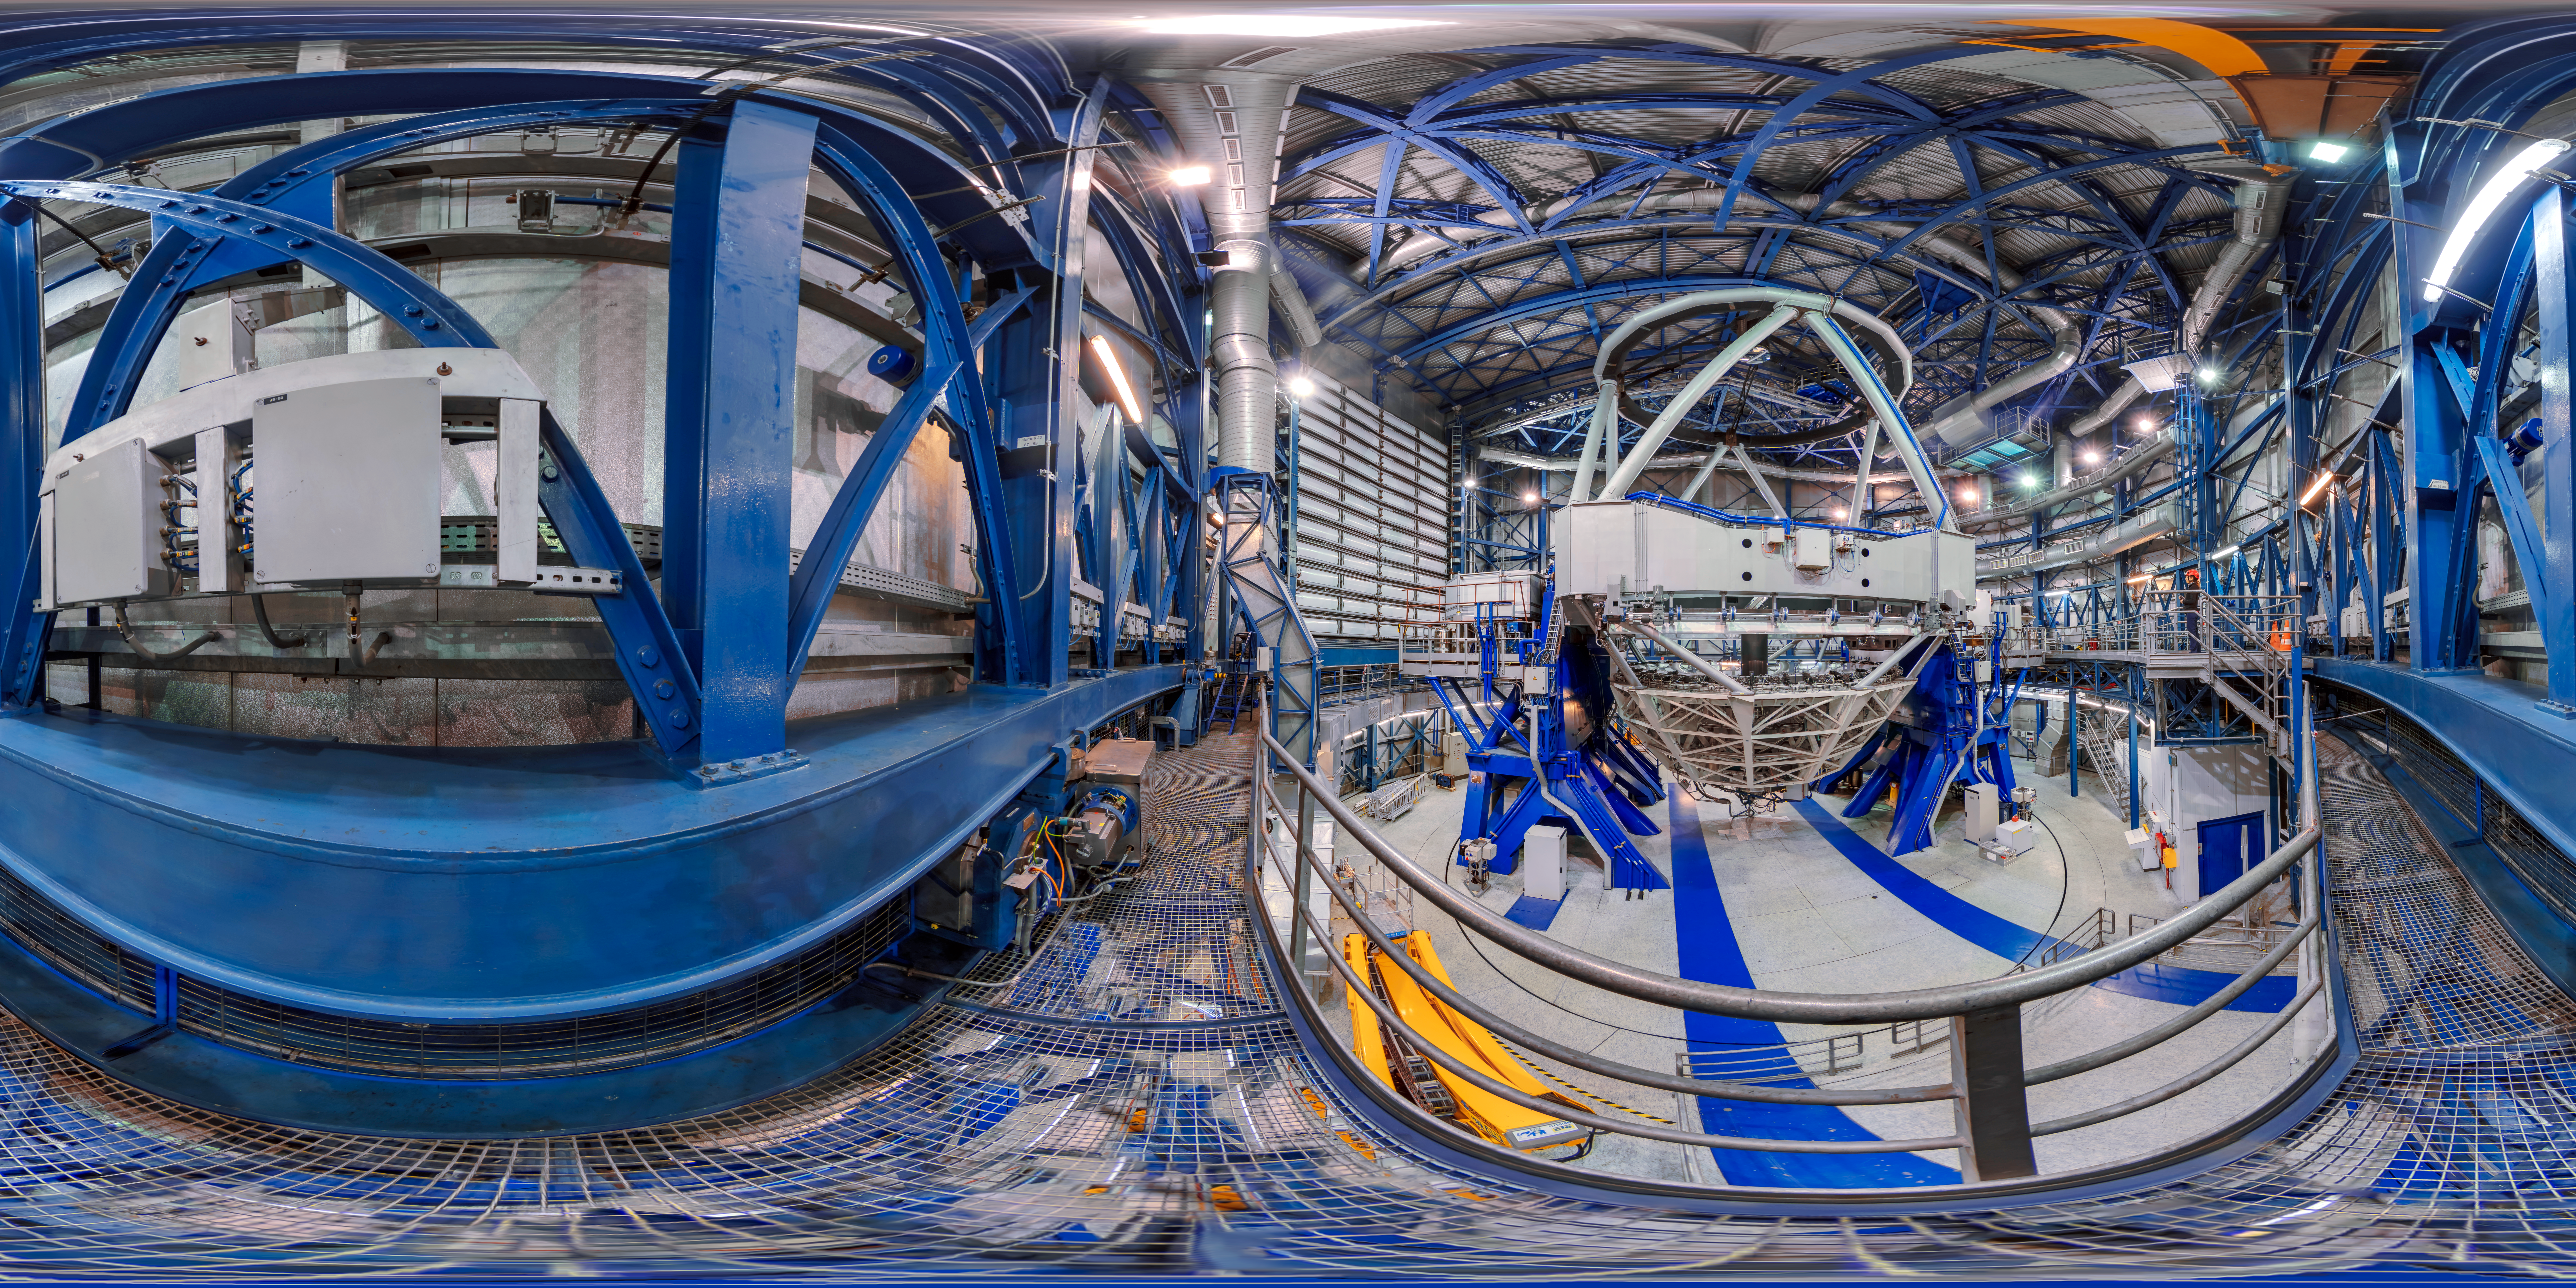

The inner workings

360-degree panorama from inside one of the four unit telescopes of ESO's VLT. The VLT is the world's most advanced optical instrument, and the most productive individual ground-based facility, leading to the publication of an average of more than one peer-reviewed scientific paper per day.

Credit: M. Cabral/ESO